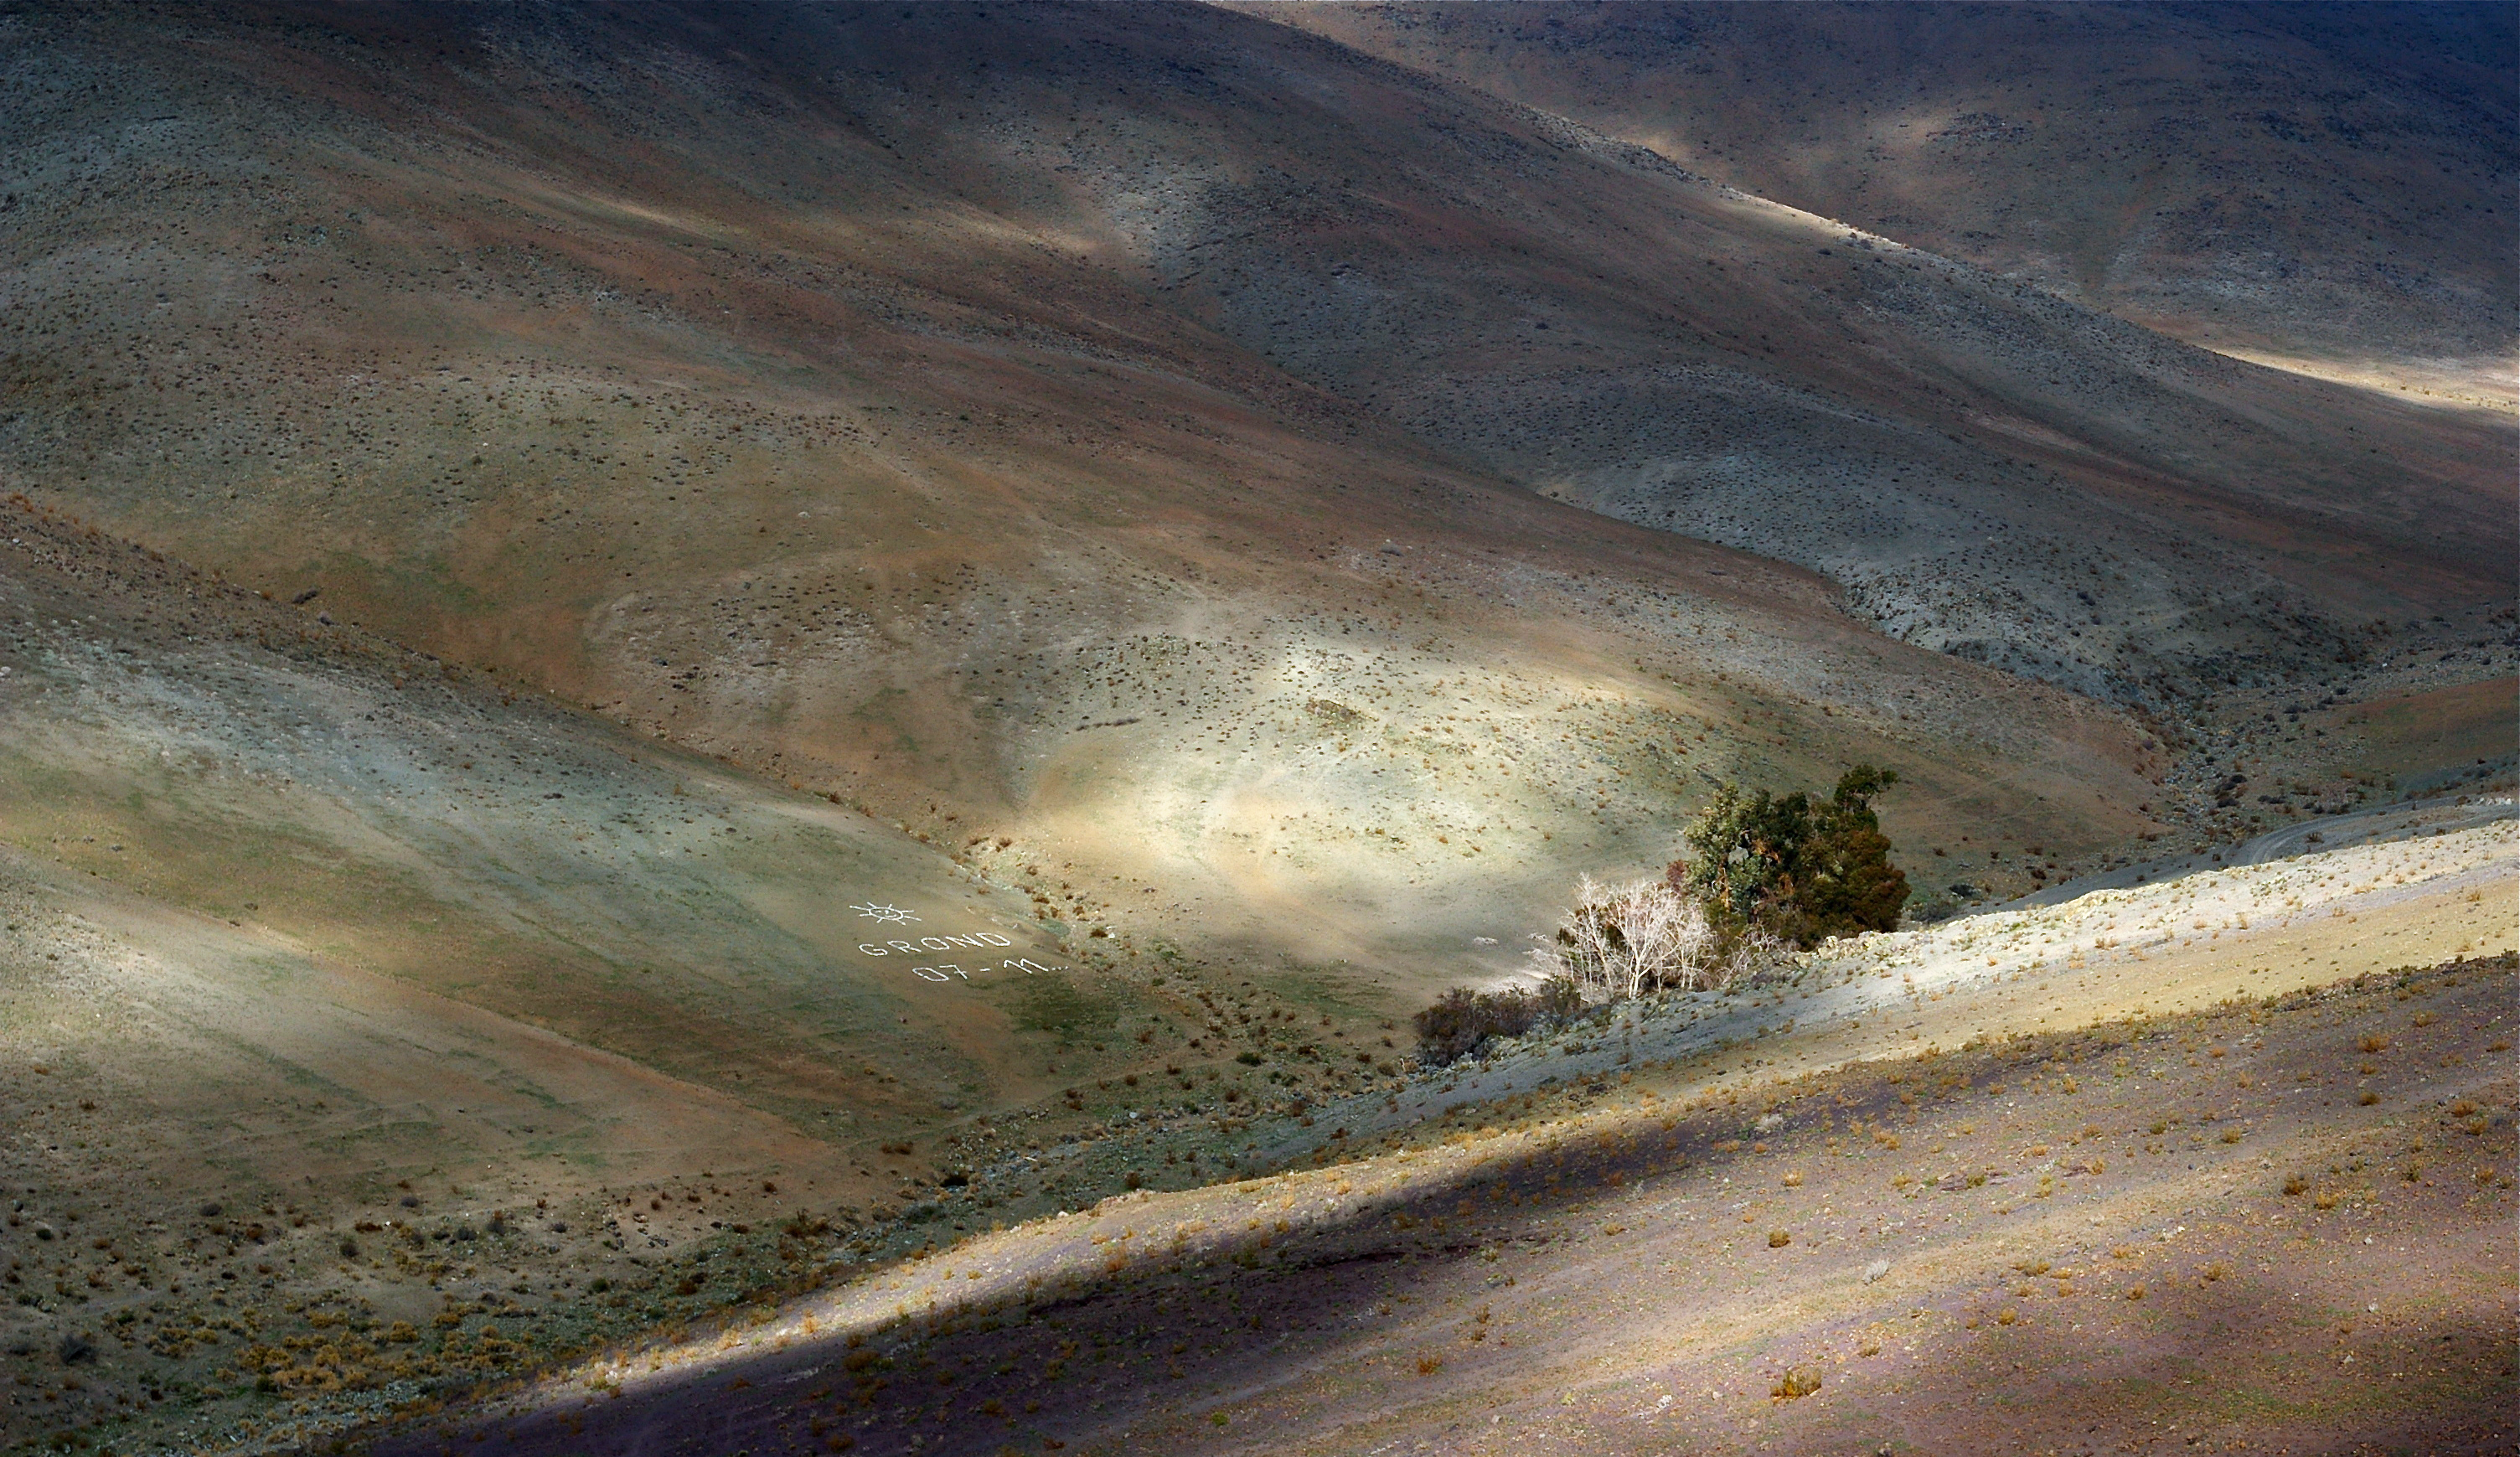

GROND colour bands

The Sun shines between clouds on the sides of the mountain, next to the road leading to the La Silla observatory. The few trees constitute a tiny oasis called "El Beño", where ESO staff used to raise chicken and ducks, and meet to celebrate important events. One of these events was the inauguration of the GROND instrument (used at the MPG/ESO 2.2-metre telescope) on La Silla in 2007, when the proud GROND team decided to leave a mark on the side of the mountain.

Credit: ESO/M. Tewes